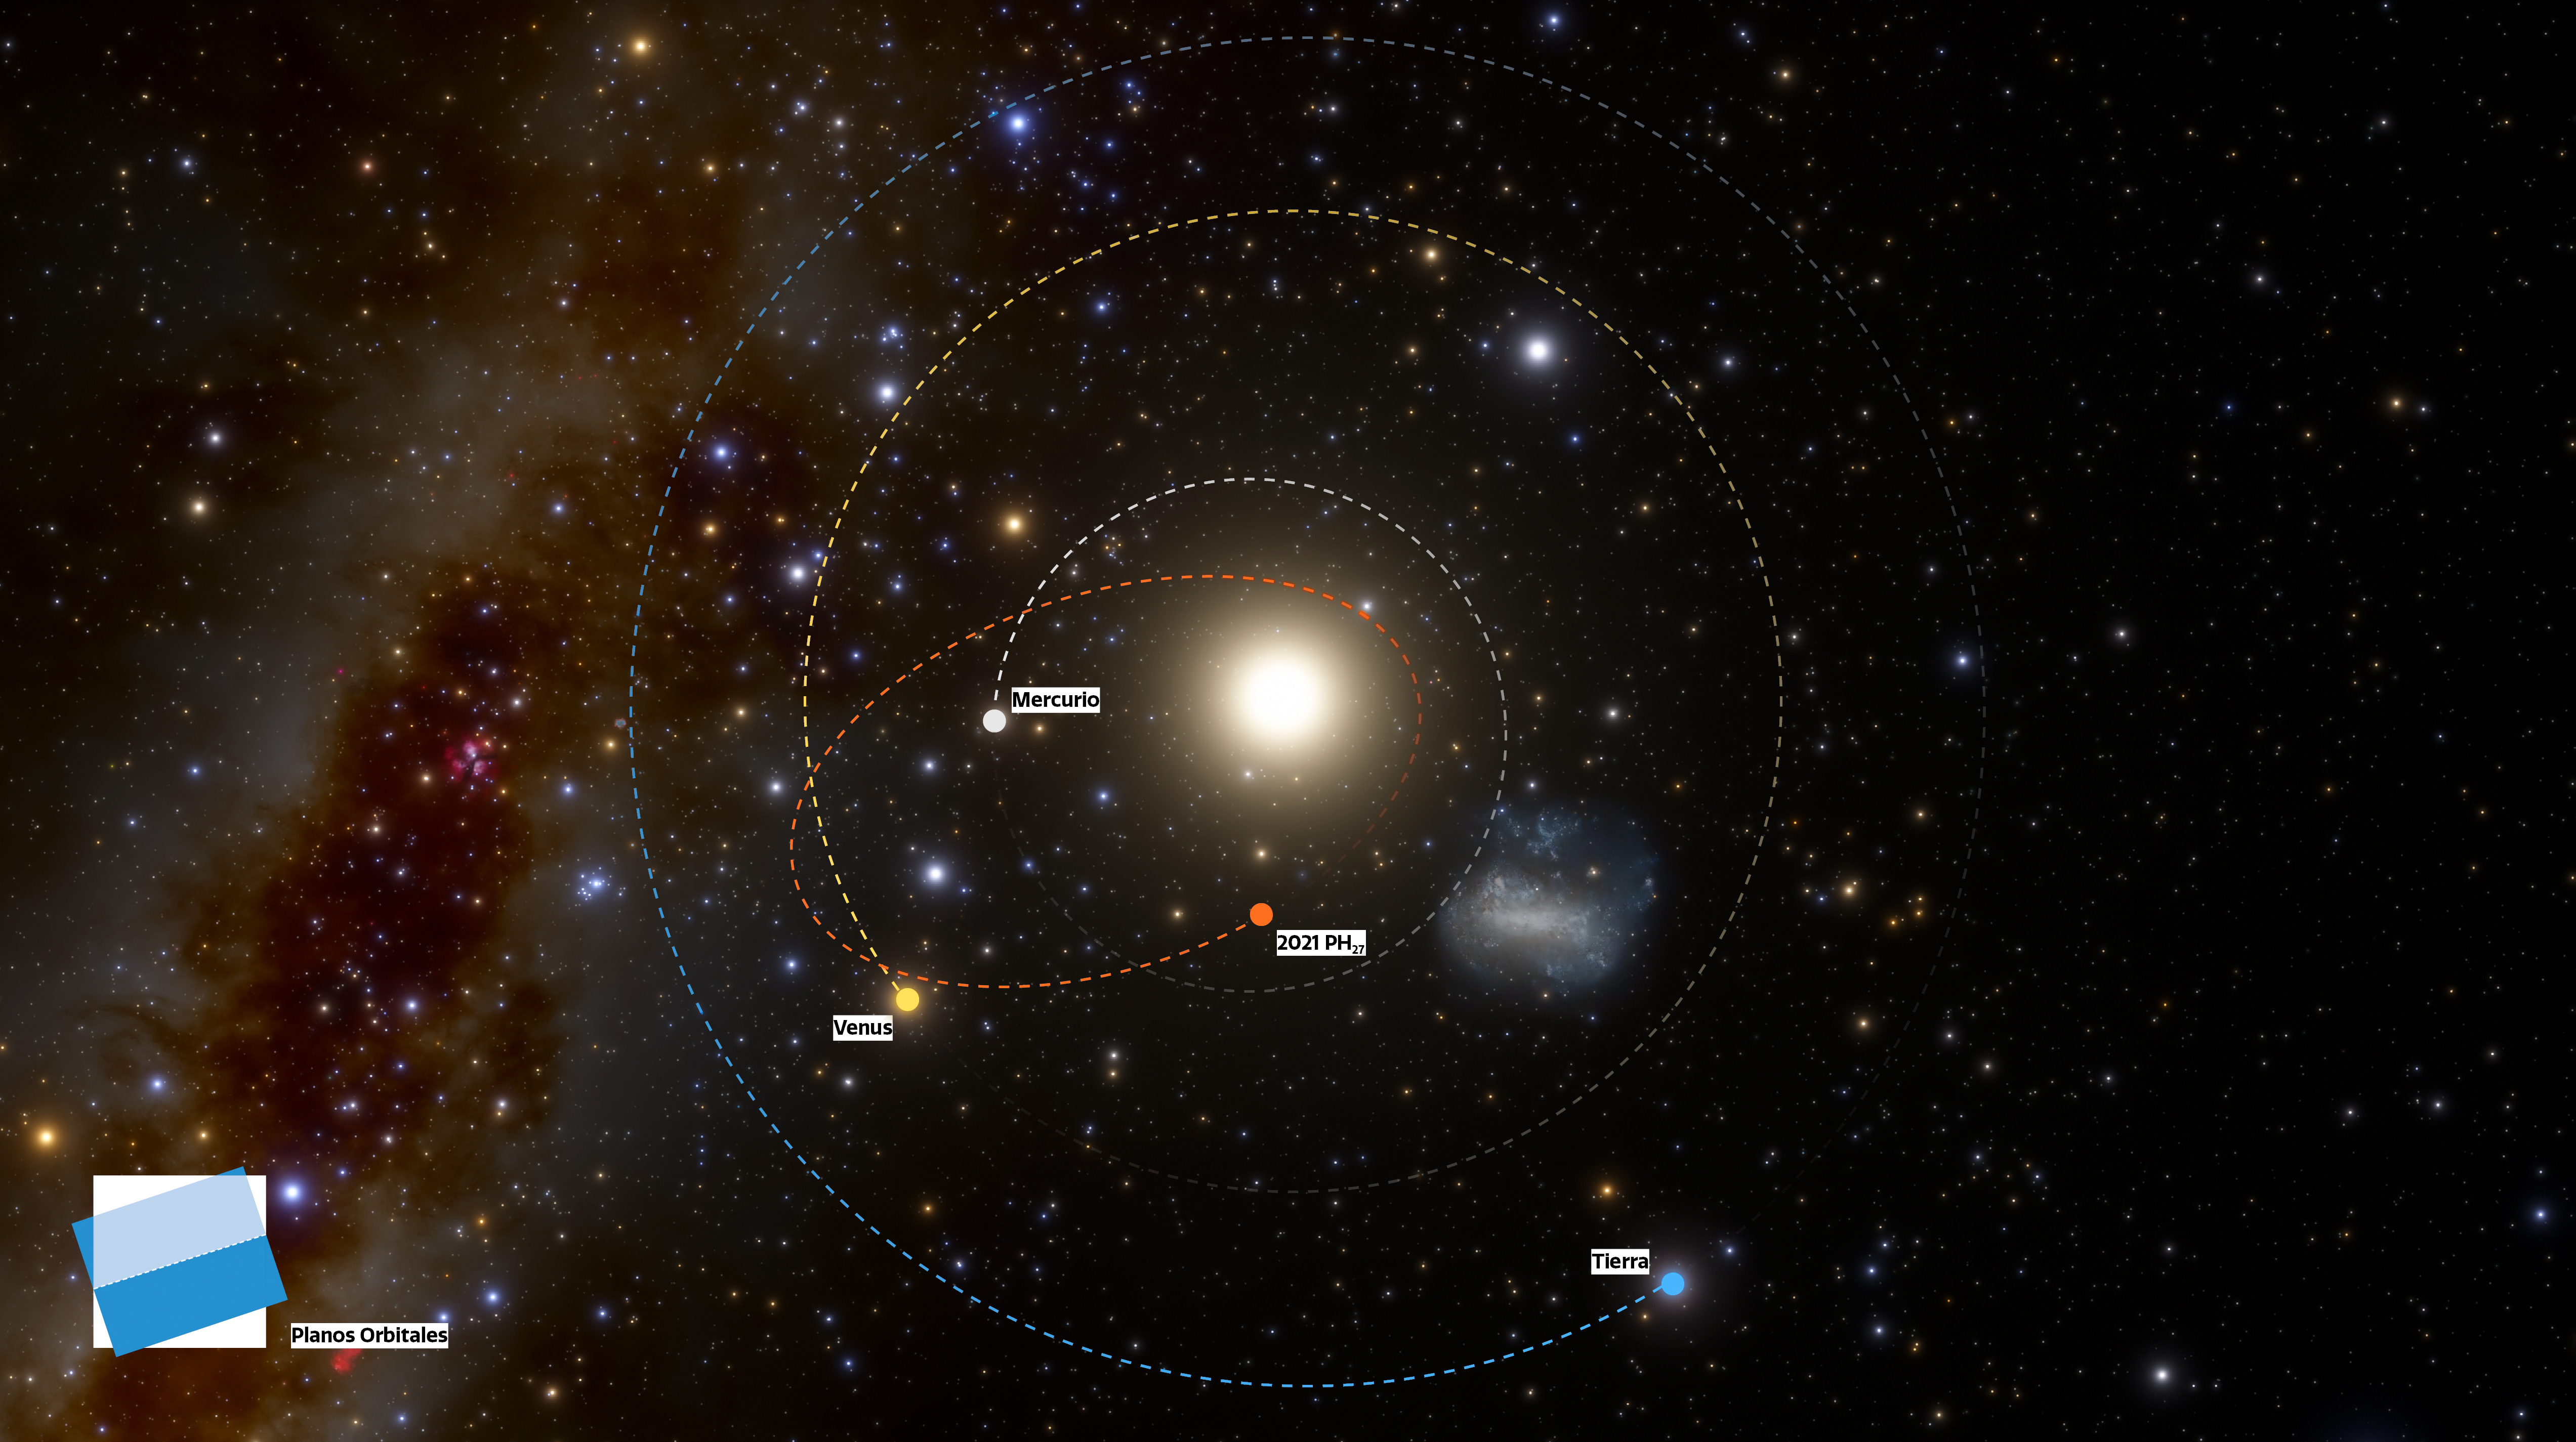

Infographic showing the unusually short orbit of 2021 PH27 (Spanish)

The fastest orbital period asteroid in the Solar System has been discovered at NOIRLab’s CTIO using the powerful 570-megapixel Dark Energy Camera (DECam) in Chile — the Sun’s new nearest neighbor. The illustration shows the locations of the planets and asteroid on the discovery night of 13 August 2021 as they would be seen from a vantage point above the Solar System (north).

Credit: CTIO/NOIRLab/NSF/AURA/J. da Silva (Spaceengine)